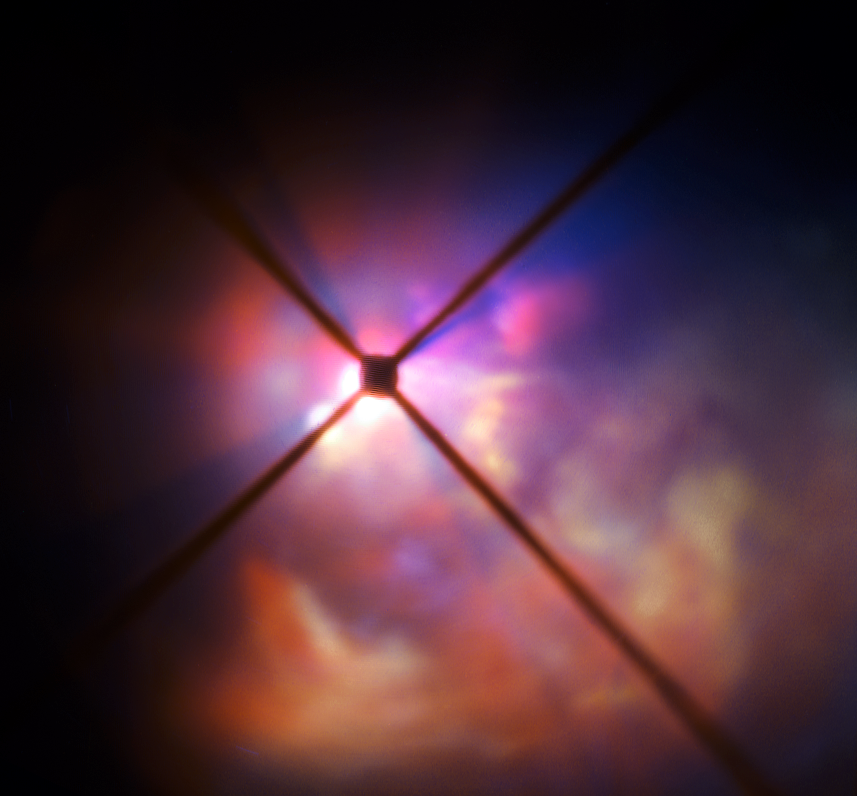

VLT image of the surroundings of VY Canis Majoris seen with SPHERE

The star VY Canis Majoris is a red hypergiant, one of the largest known stars in the Milky Way. It is 30–40 times the mass of the Sun and 300 000 times more luminous. In its current state, the star would encompass the orbit of Jupiter, having expanded tremendously as it enters the final stages of its life.

New observations of the star using the SPHERE instrument on the VLT have clearly revealed how the brilliant light of VY Canis Majoris lights up the clouds of material surrounding it and have allowed the properties of the component dust grains to be determined better than ever before.

In this very close-up view from SPHERE the star itself is hidden behind an obscuring disc. The crosses are artefacts due to features in the instrument.

Credit: ESO